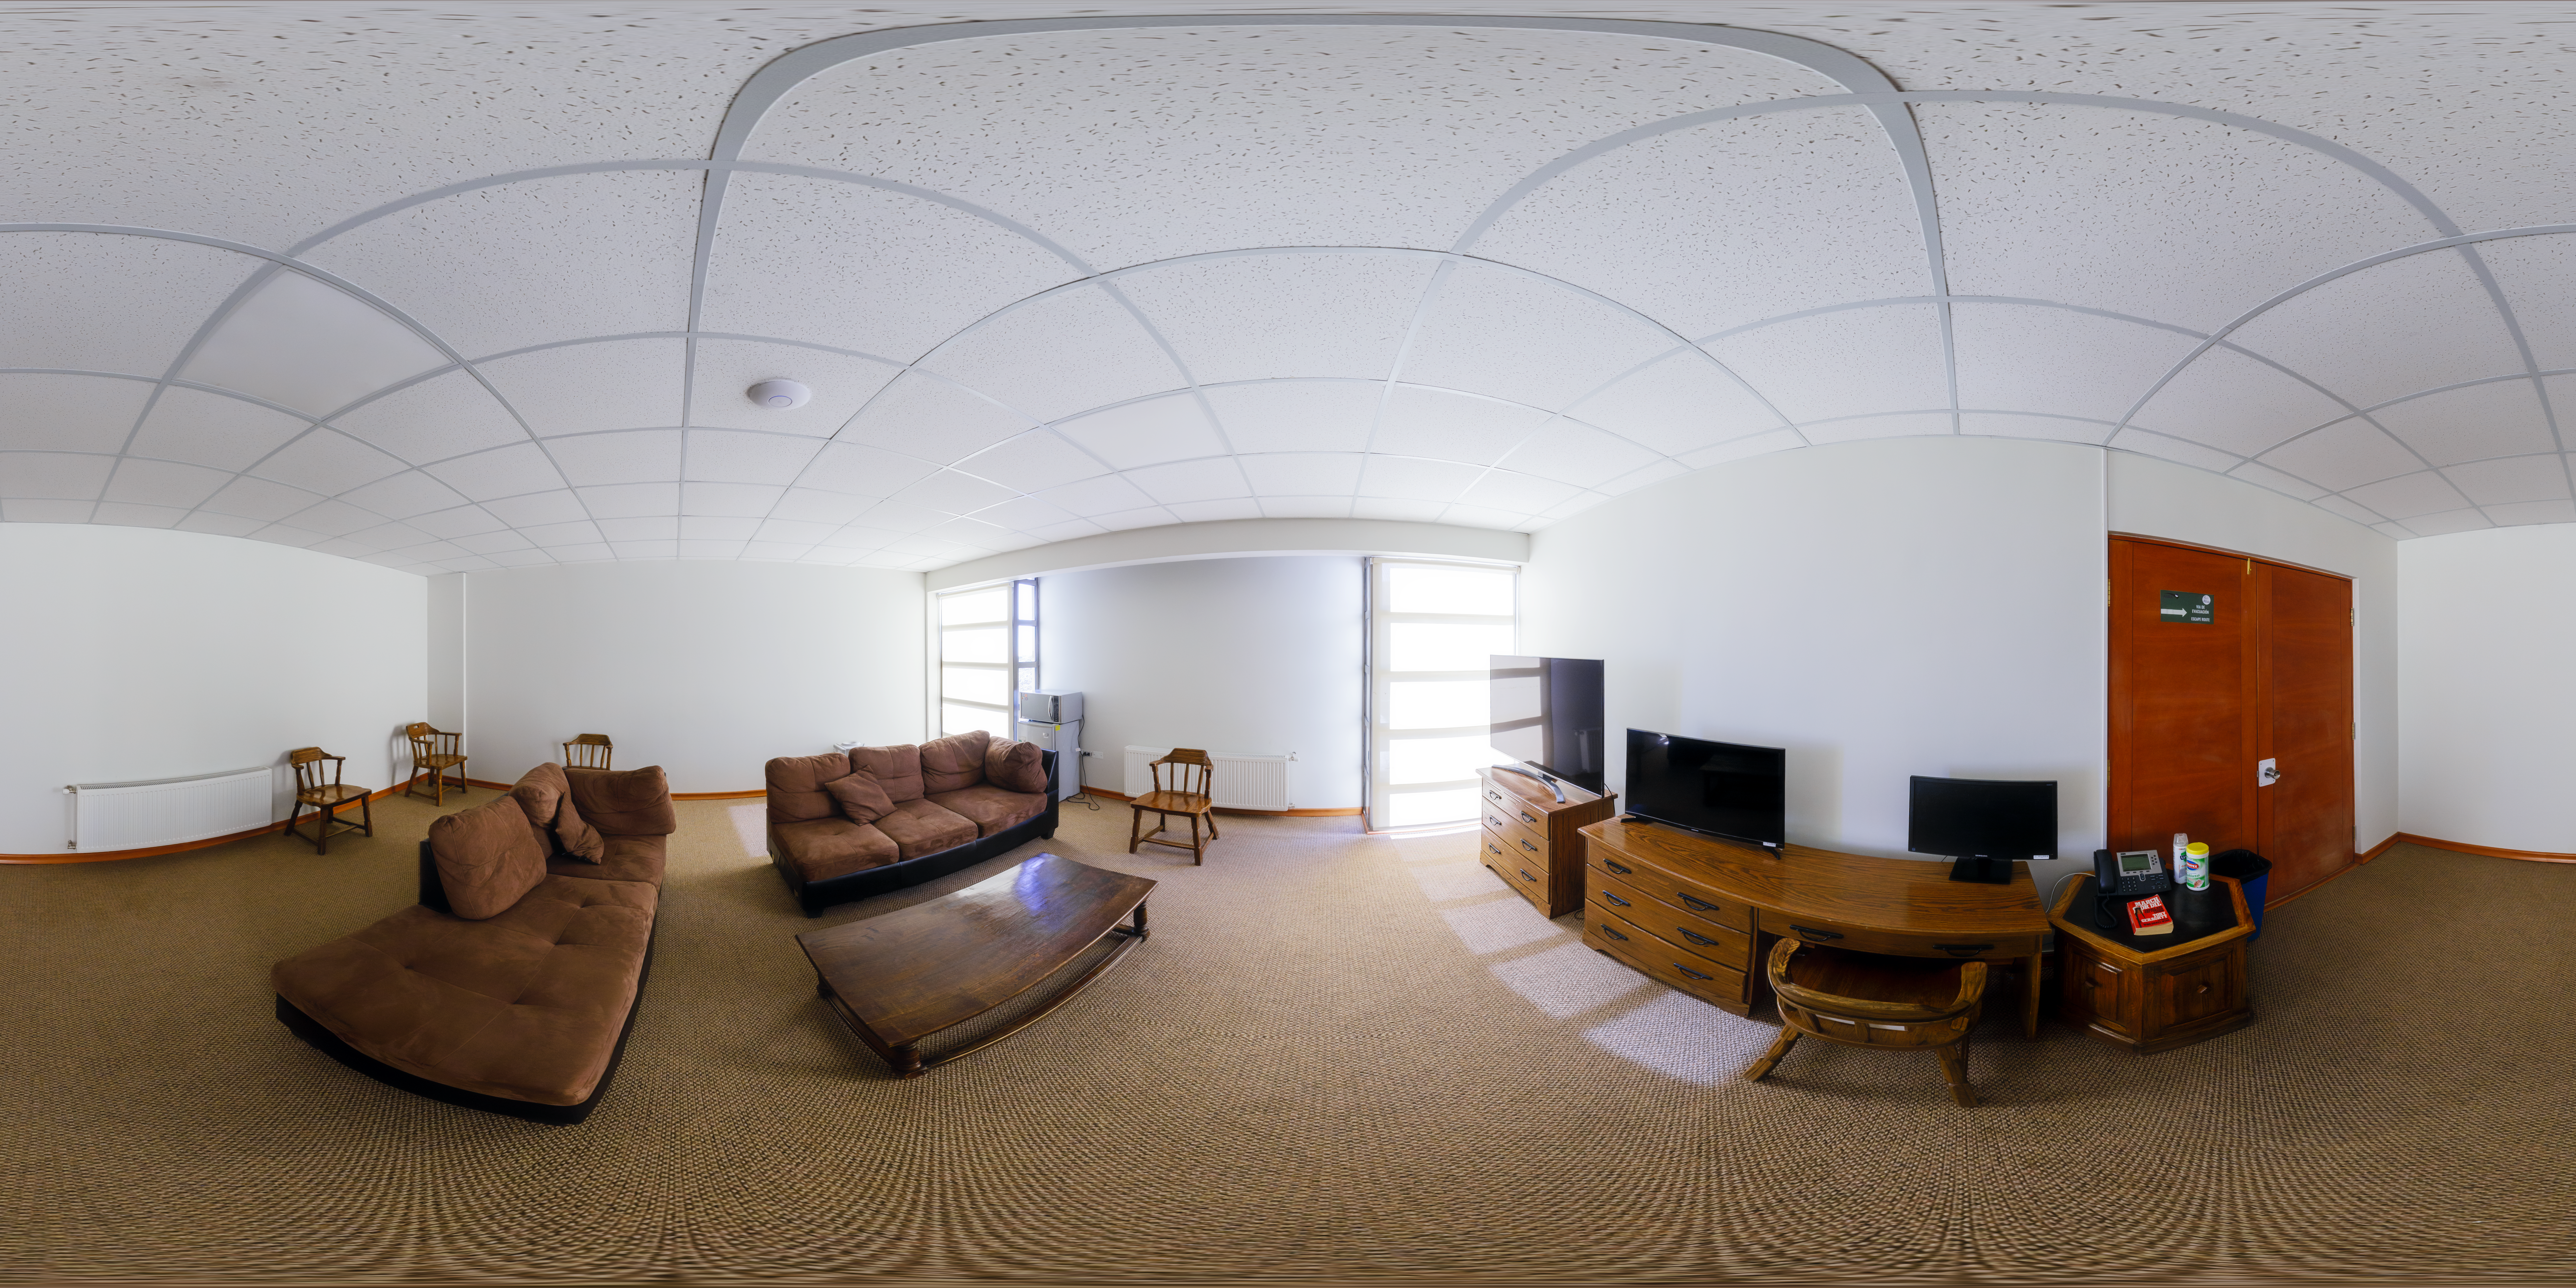

Cerro Pachón Hotel Inside Panorama

A panoramic view of the Cerro Pachón hotel, part of the International Gemini Observatory, a program of NSF NOIRLab.

Credit: NOIRLab/AURA/NSF/P. Horálek